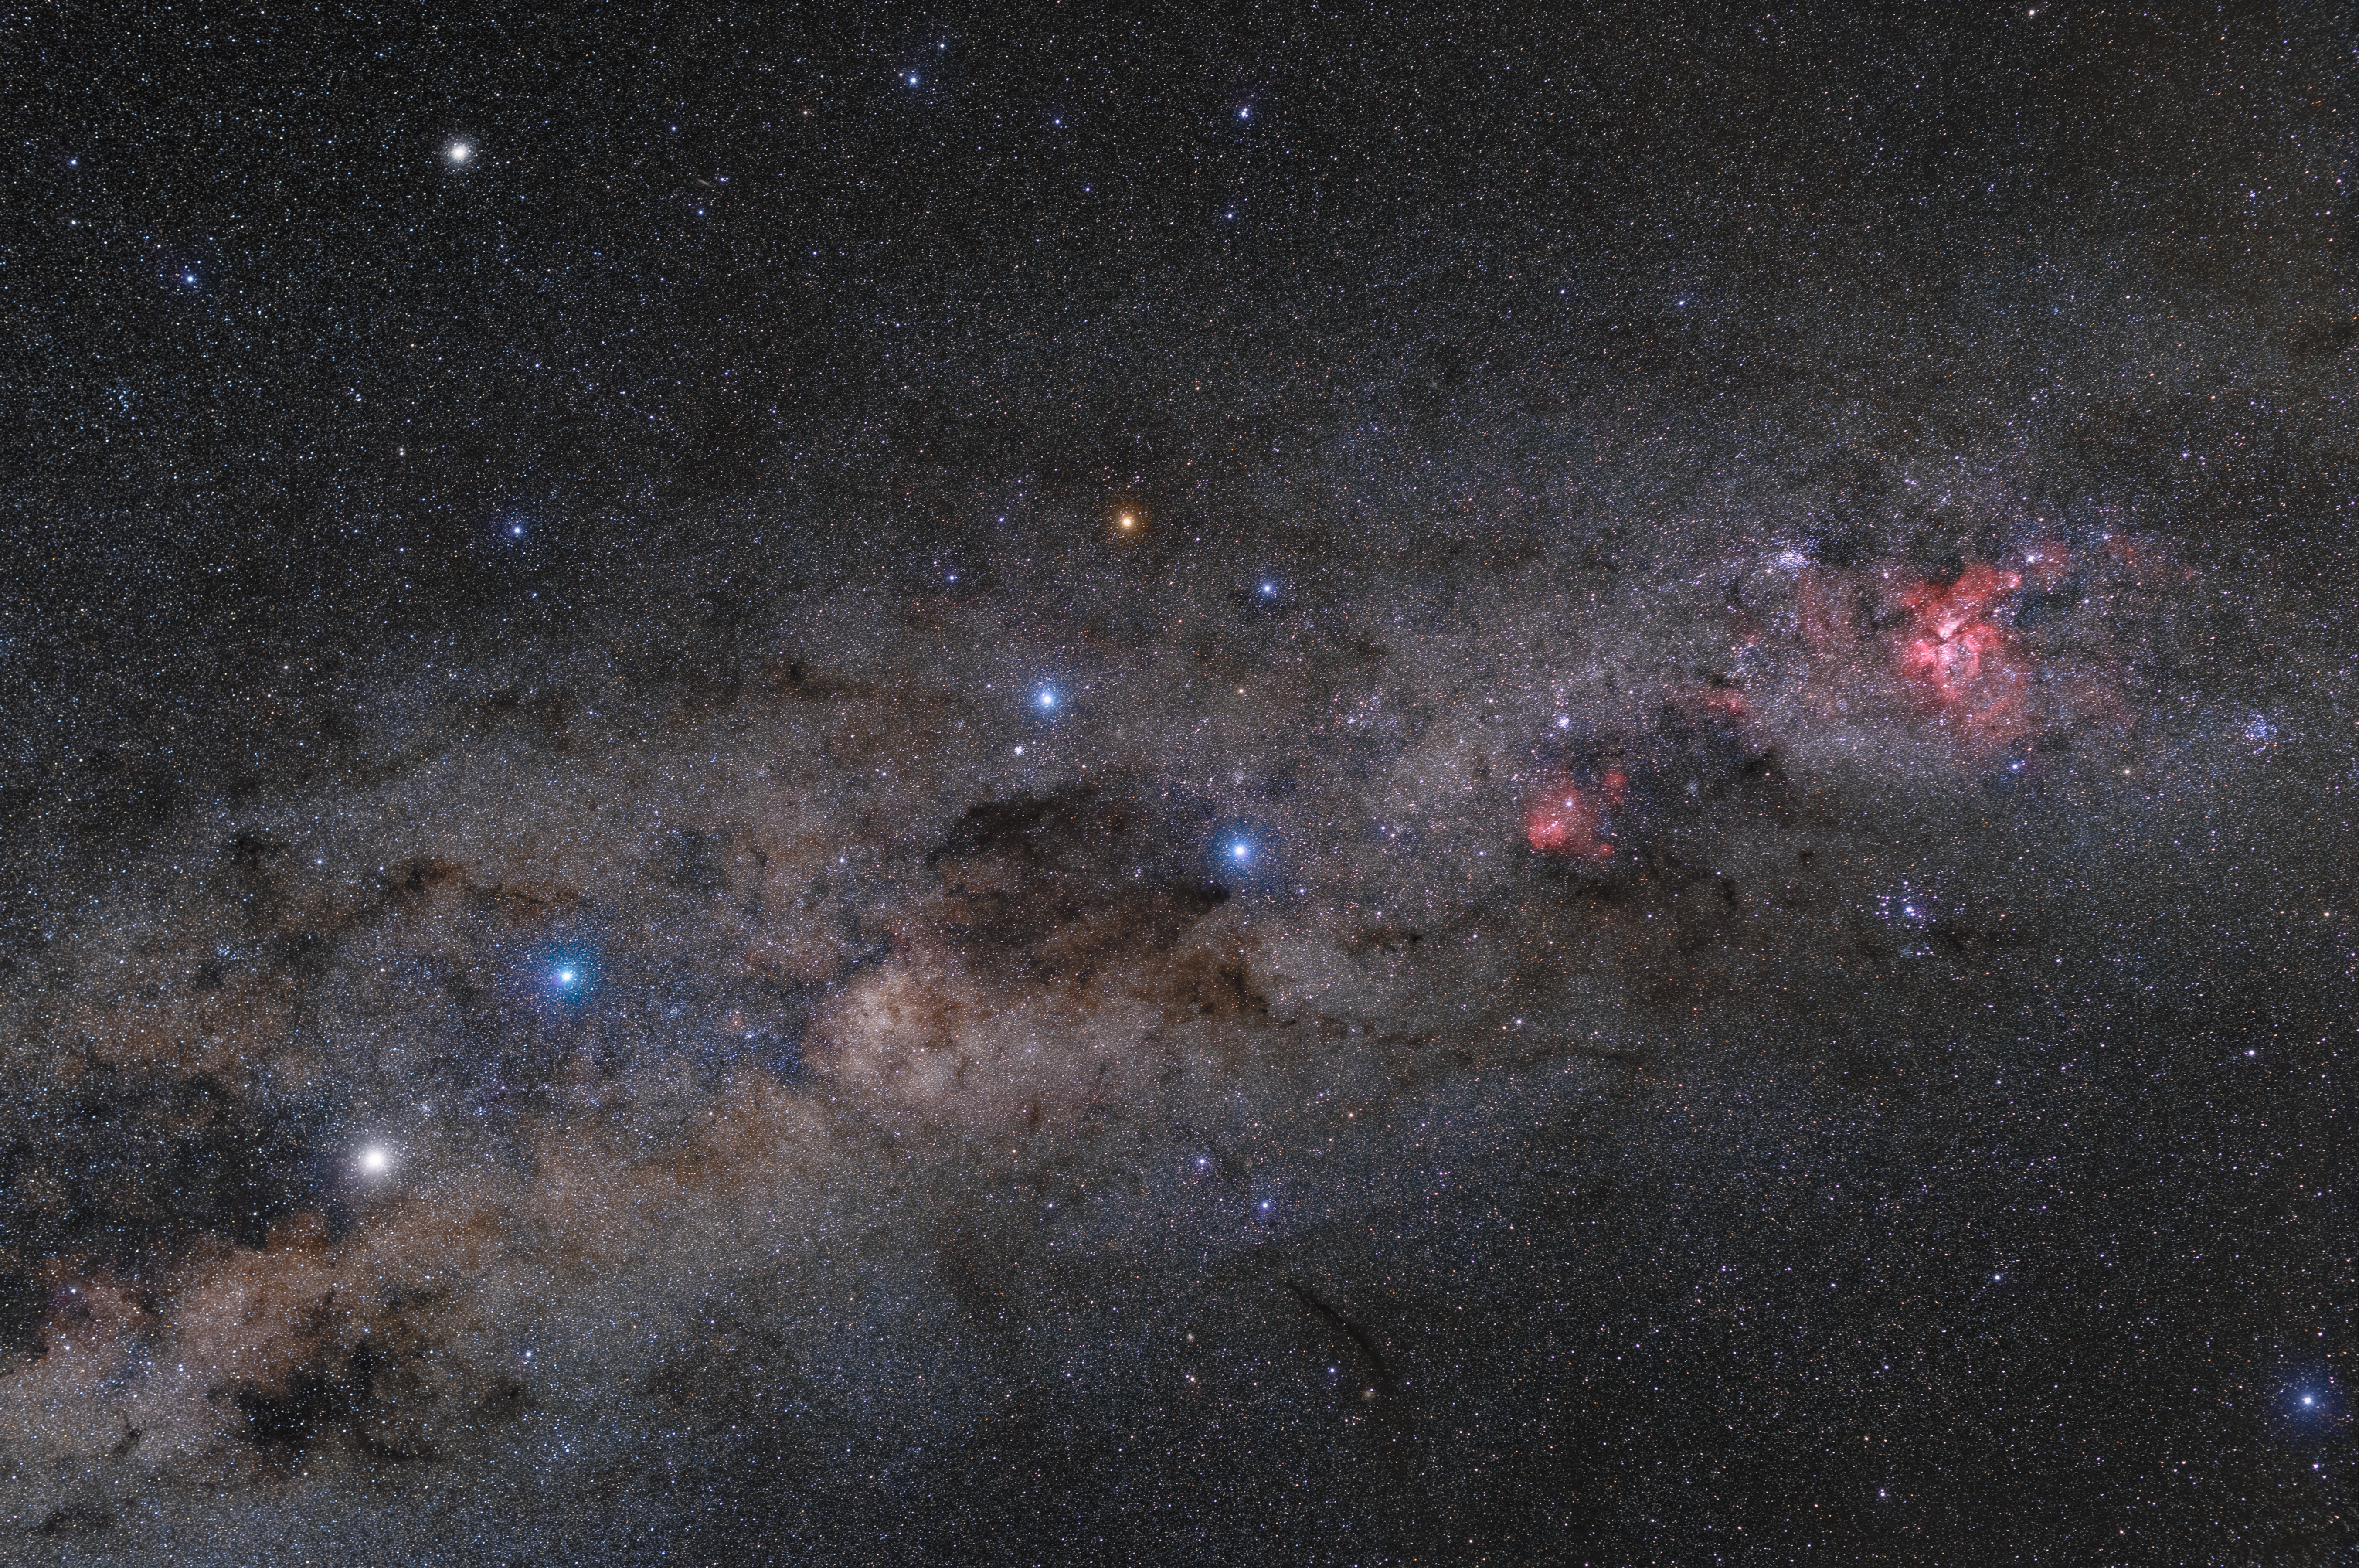

Gems of southern sky

Part of the southern Milky Way, around the constellations of Centaurus, Crux and Carina. In the center of the image, the majestic Southern Cross (Crux) constellation, symbol of ESO, takes the central stage with dark Coalsack Nebula close by. On the left, brightest stars of Centaurus can be seen with theit typical colours. The brighter one is Alpha Centauri, one of the closest stars to our Sun. Right part of the view belngs to prominent Carina Nebula, one of the most significant of its type in the whole sky. To achieve so many details, the photographer used Vixen Polarie mount.

Credit: ESO/P. Horálek